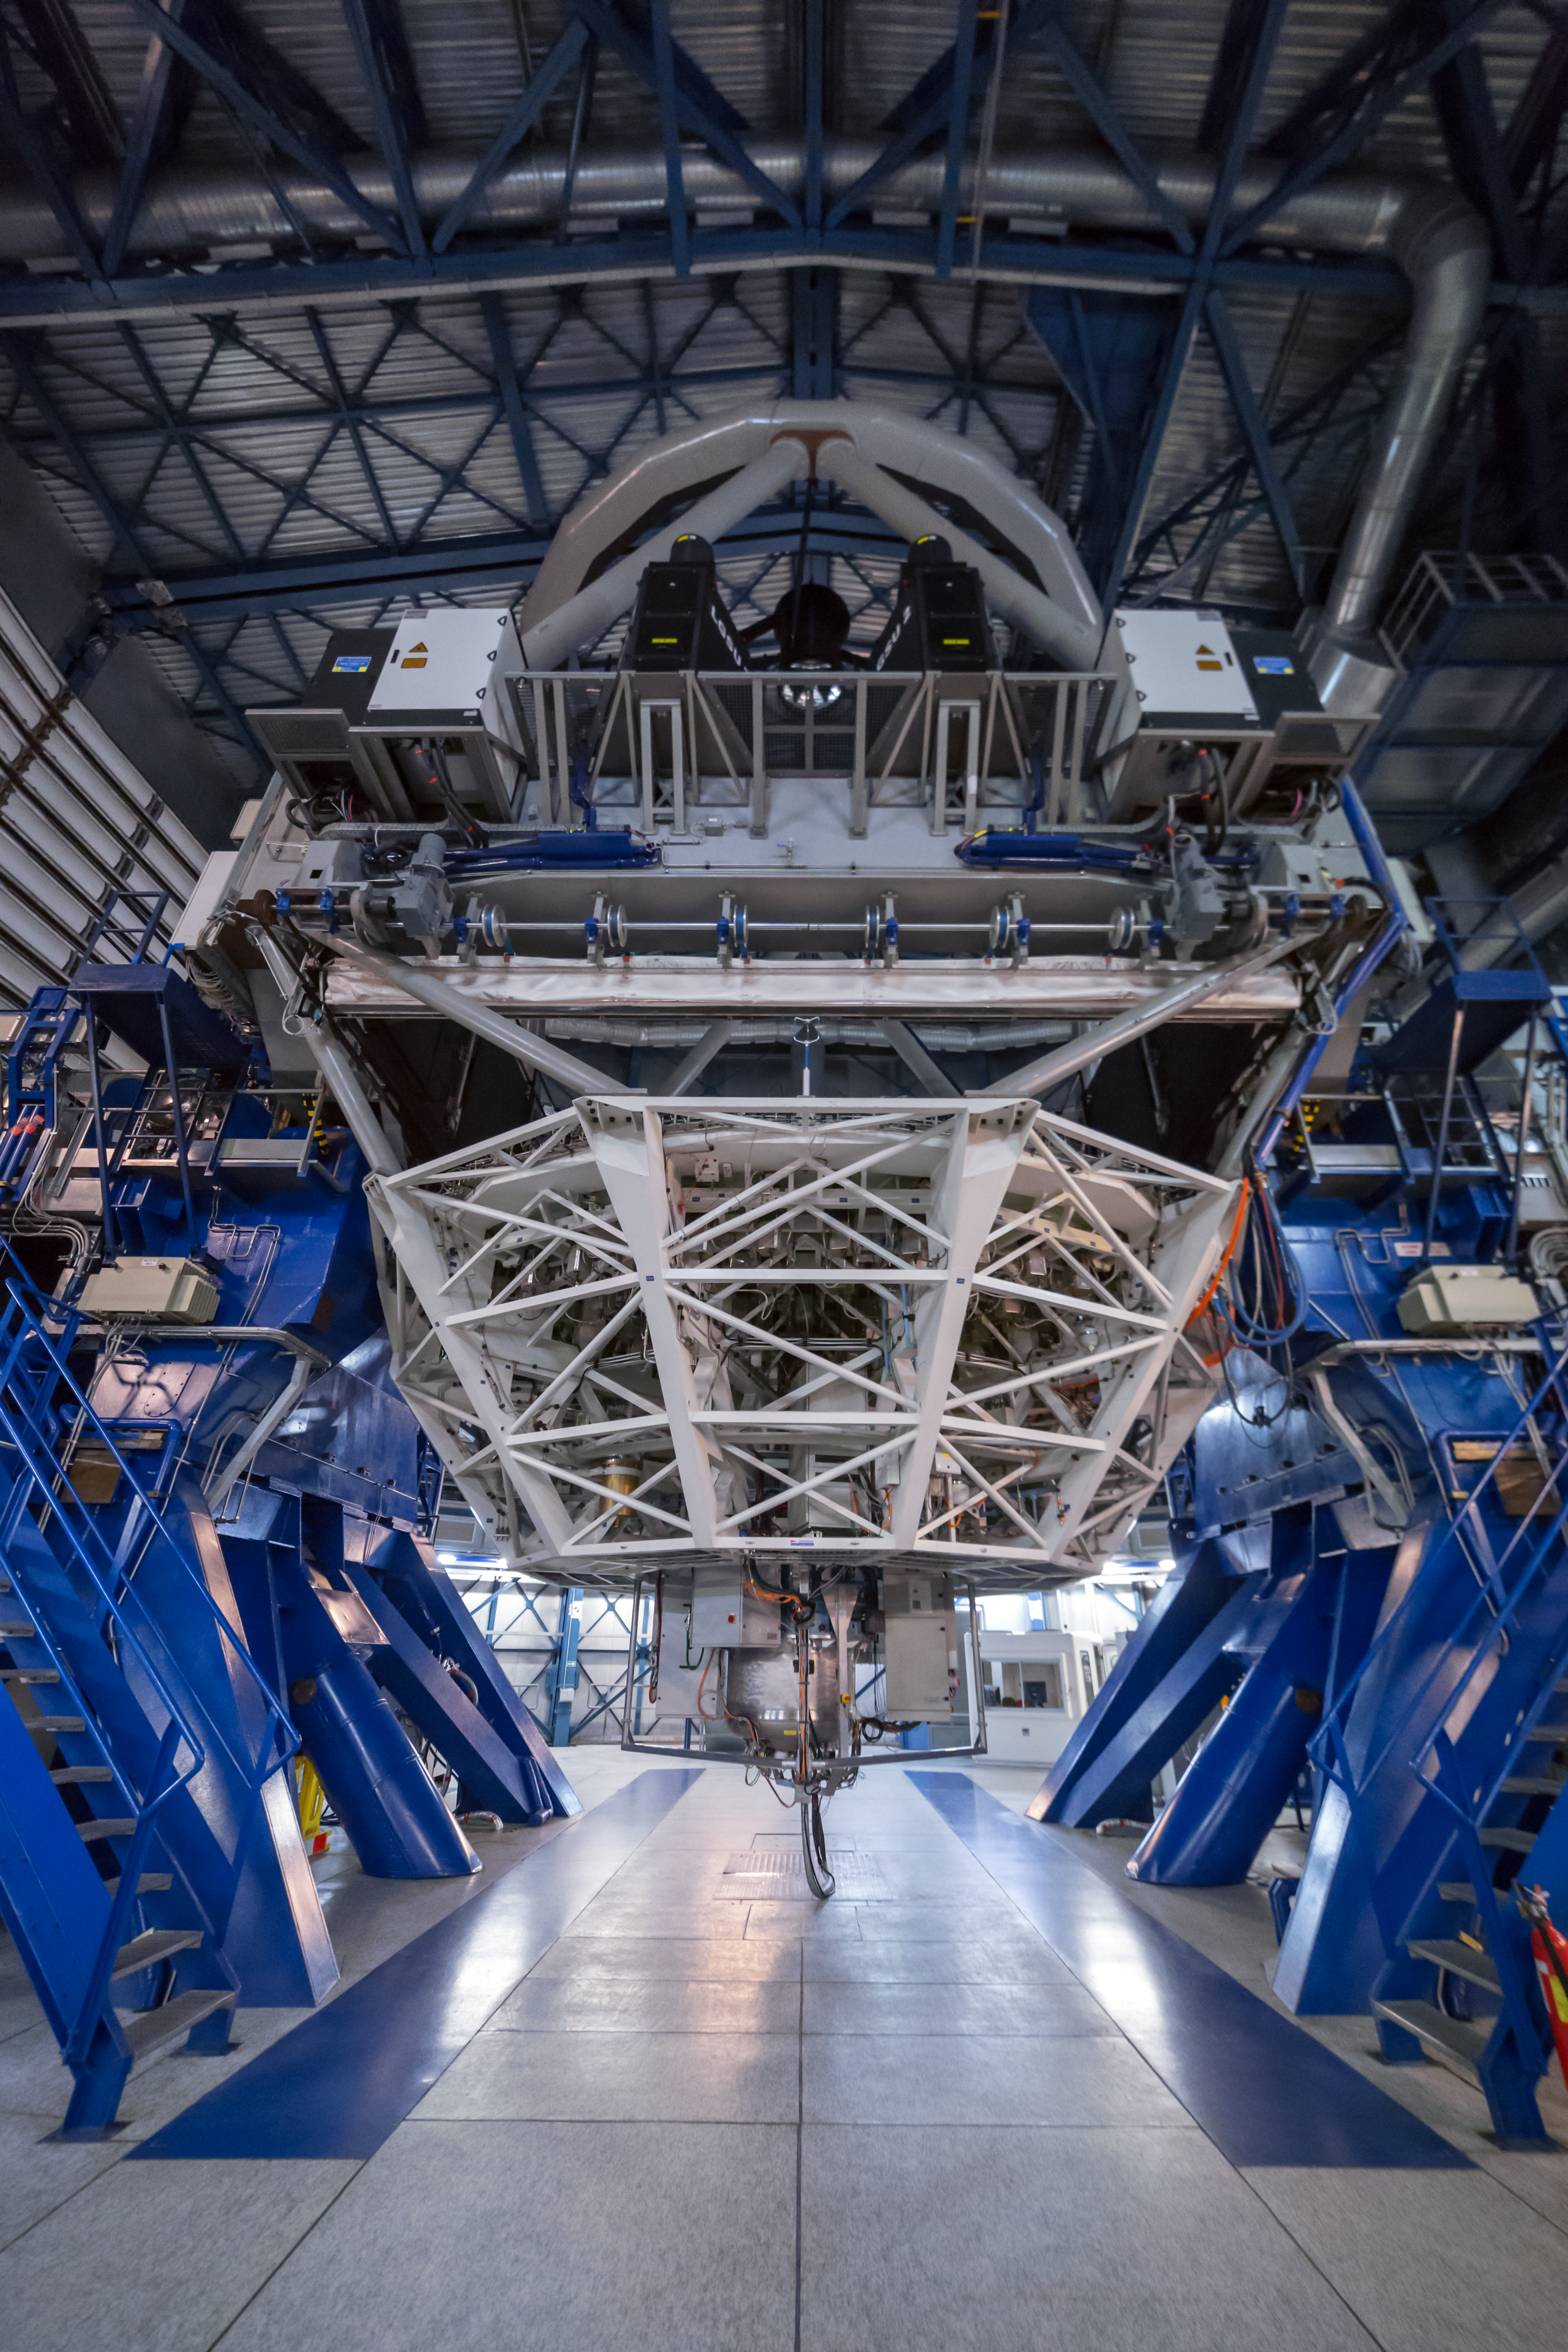

A view of SPIFFI at the VLT

SPIFFI — the acronym stands for SPectrometer for Infrared FaintField Imaging — is a very efficient infrared integral field spectrograph that makes up part of the SINFONI instrument mounted on ESO's VLT.

Credit: ESO/P. Horálek